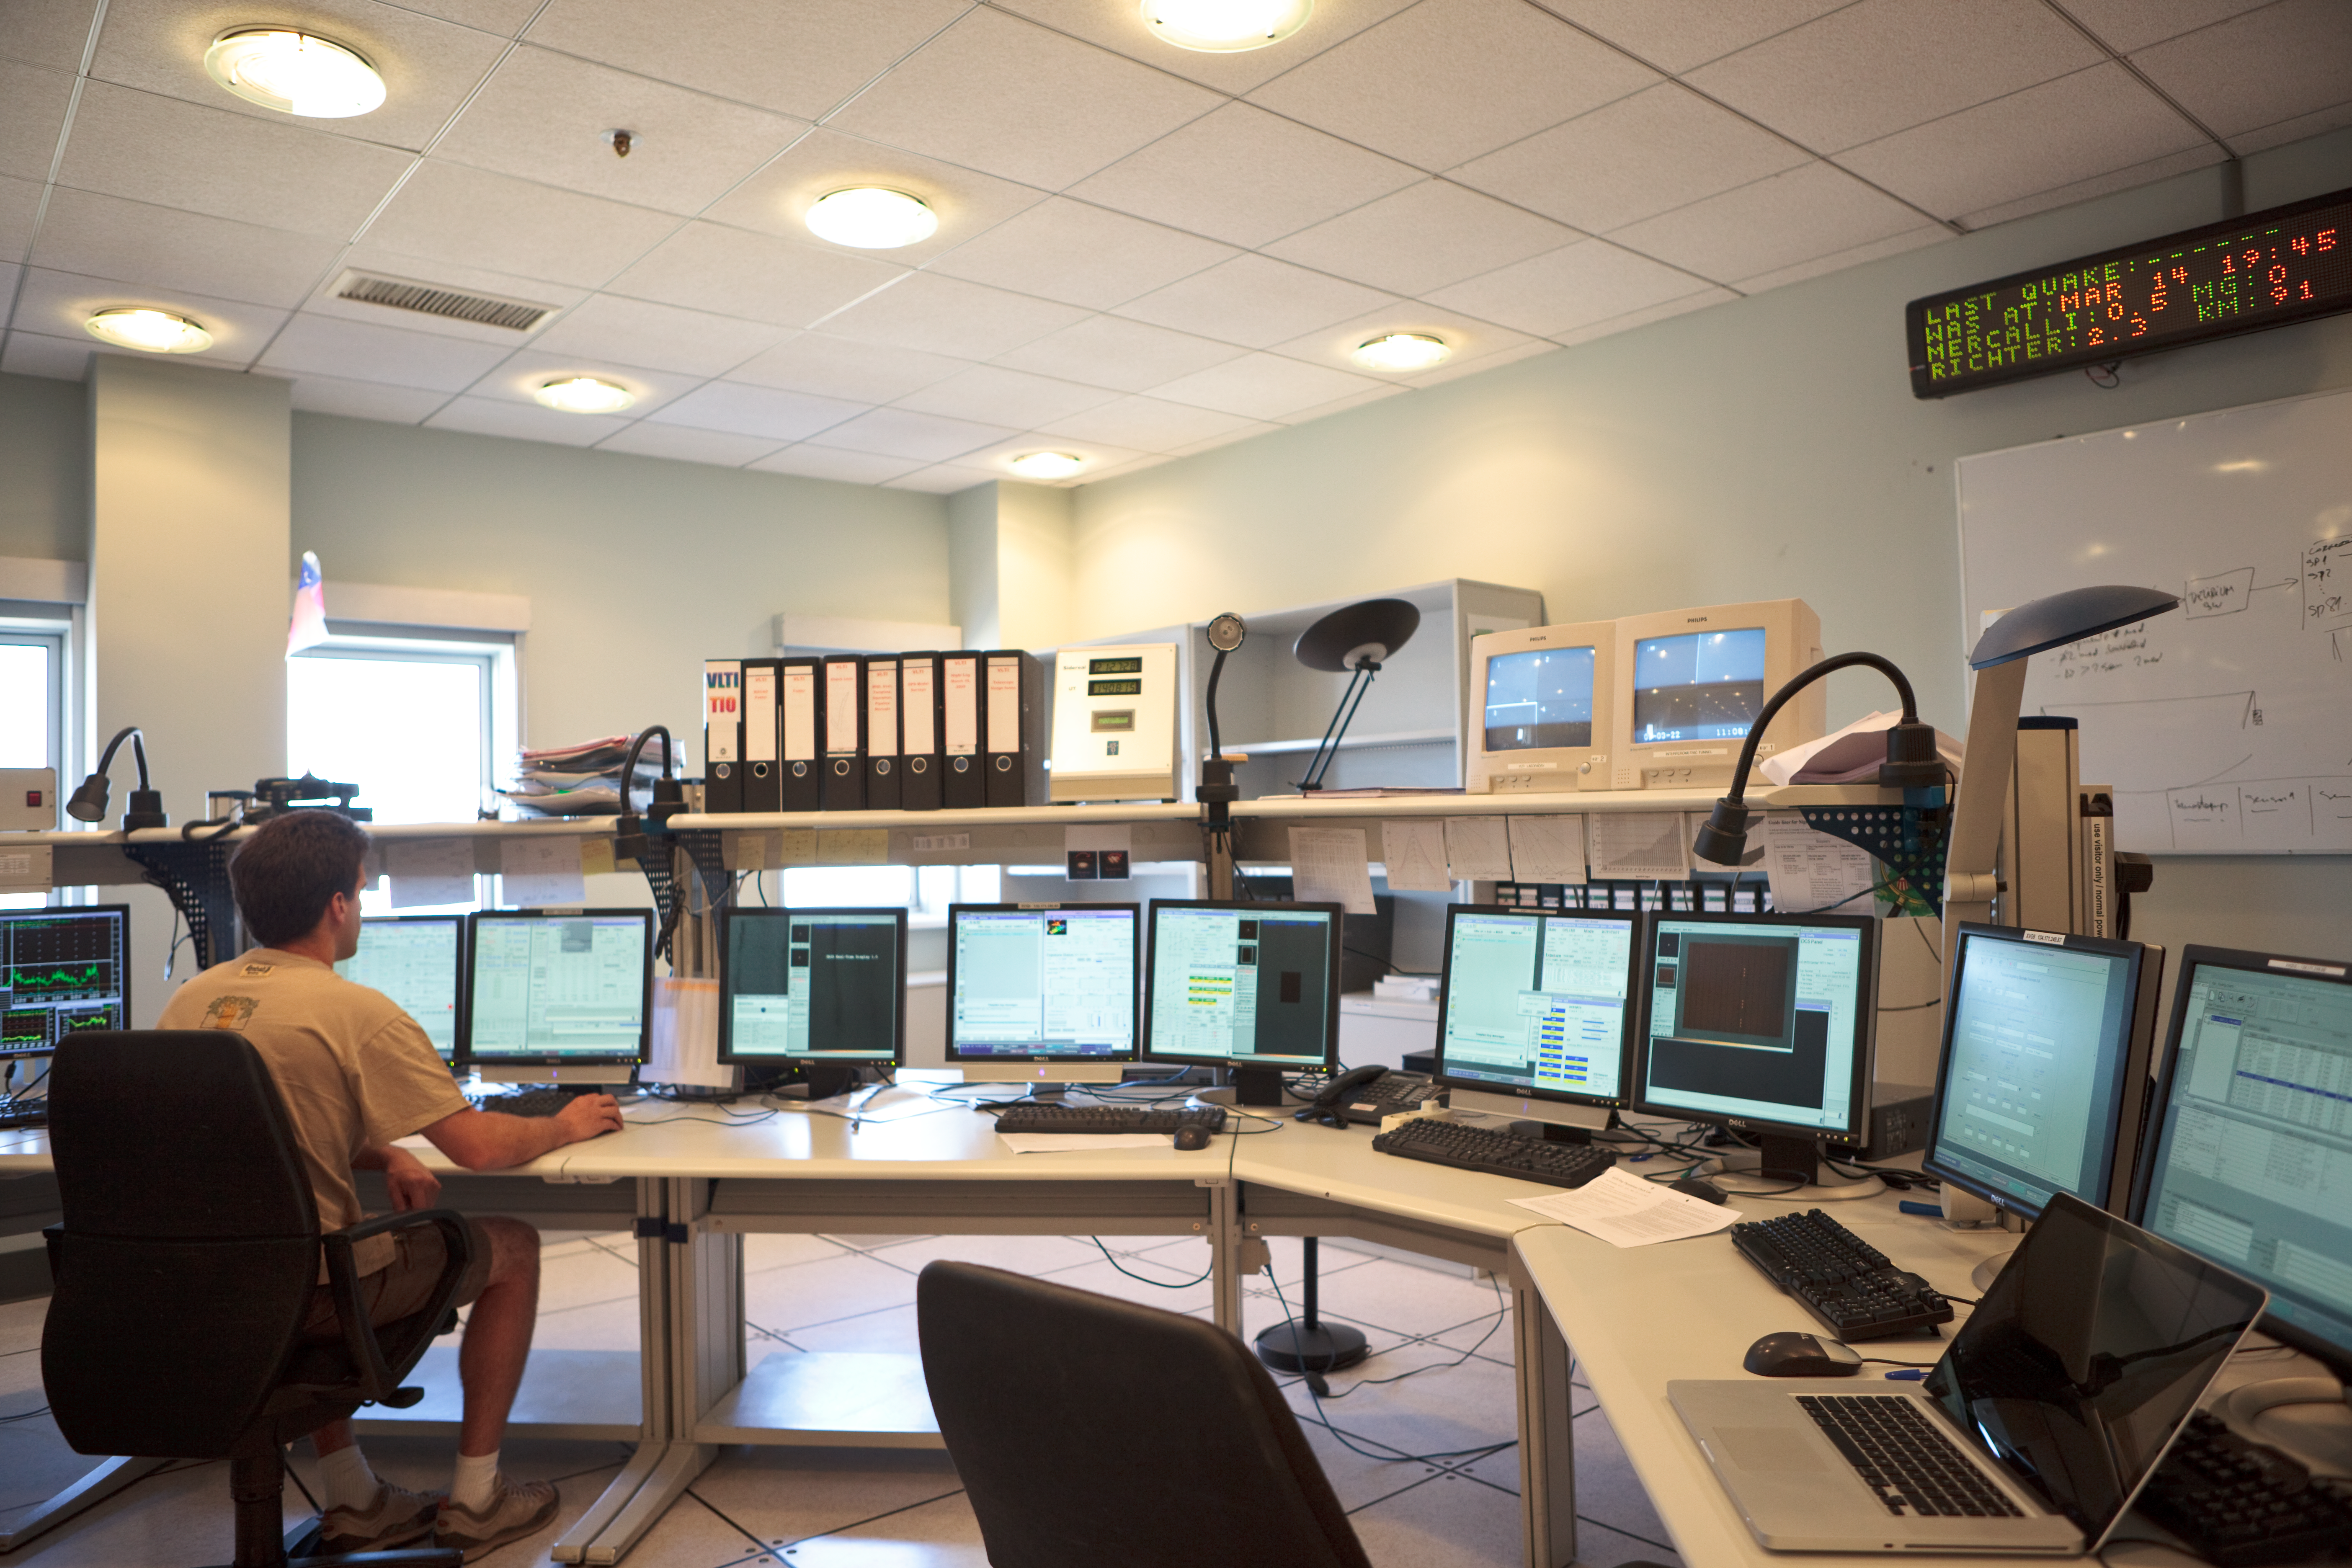

Calibrating instruments in the VLT control room

After a night's observing, the VLTI instruments are calibrated in the Very Large Telescope (VLT) control room at Paranal. Image taken in March 2009.

Credit: ESO